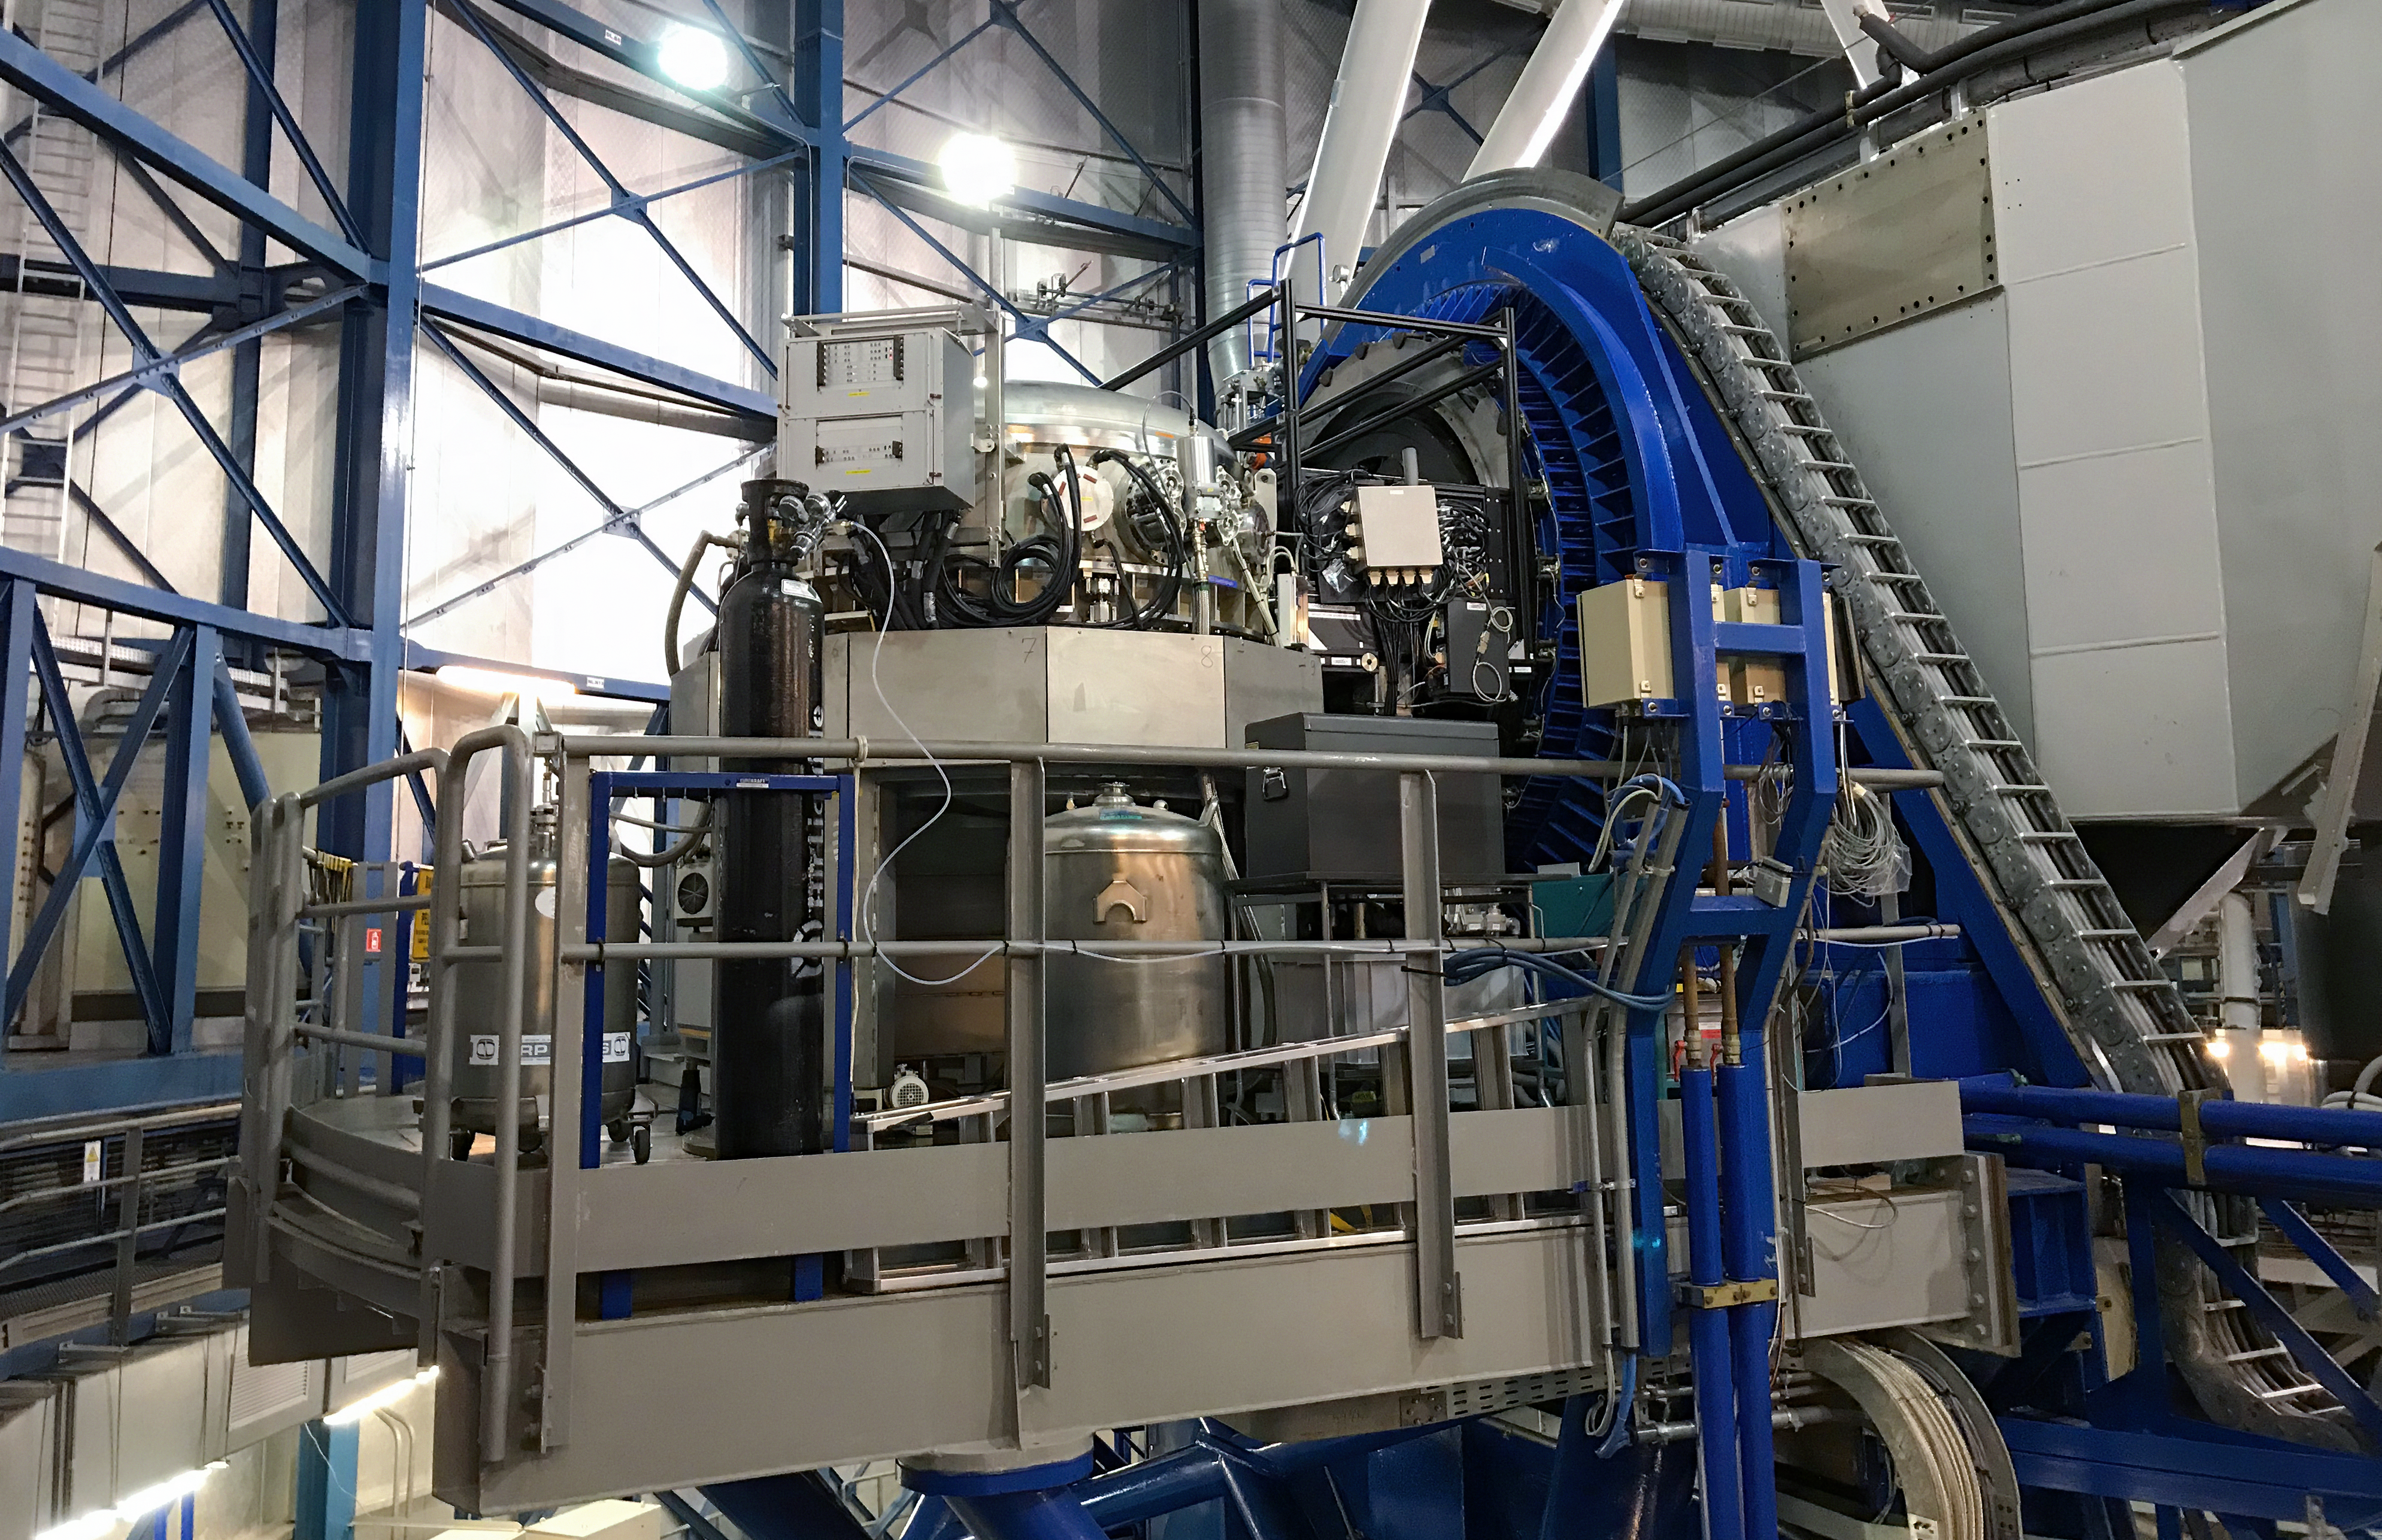

The CRIRES+ instrument

CRIRES+ (CRyogenic high-resolution InfraRed Echelle Spectrograph+) is an instrument installed on ESO’s VLT that is designed to search for potentially habitable super-Earth exoplanets. The instrument, which has seen first light in early 2021, builds upon its predecessor, CRIRES, which was installed on the VLT in 2006.

Credit: ESO